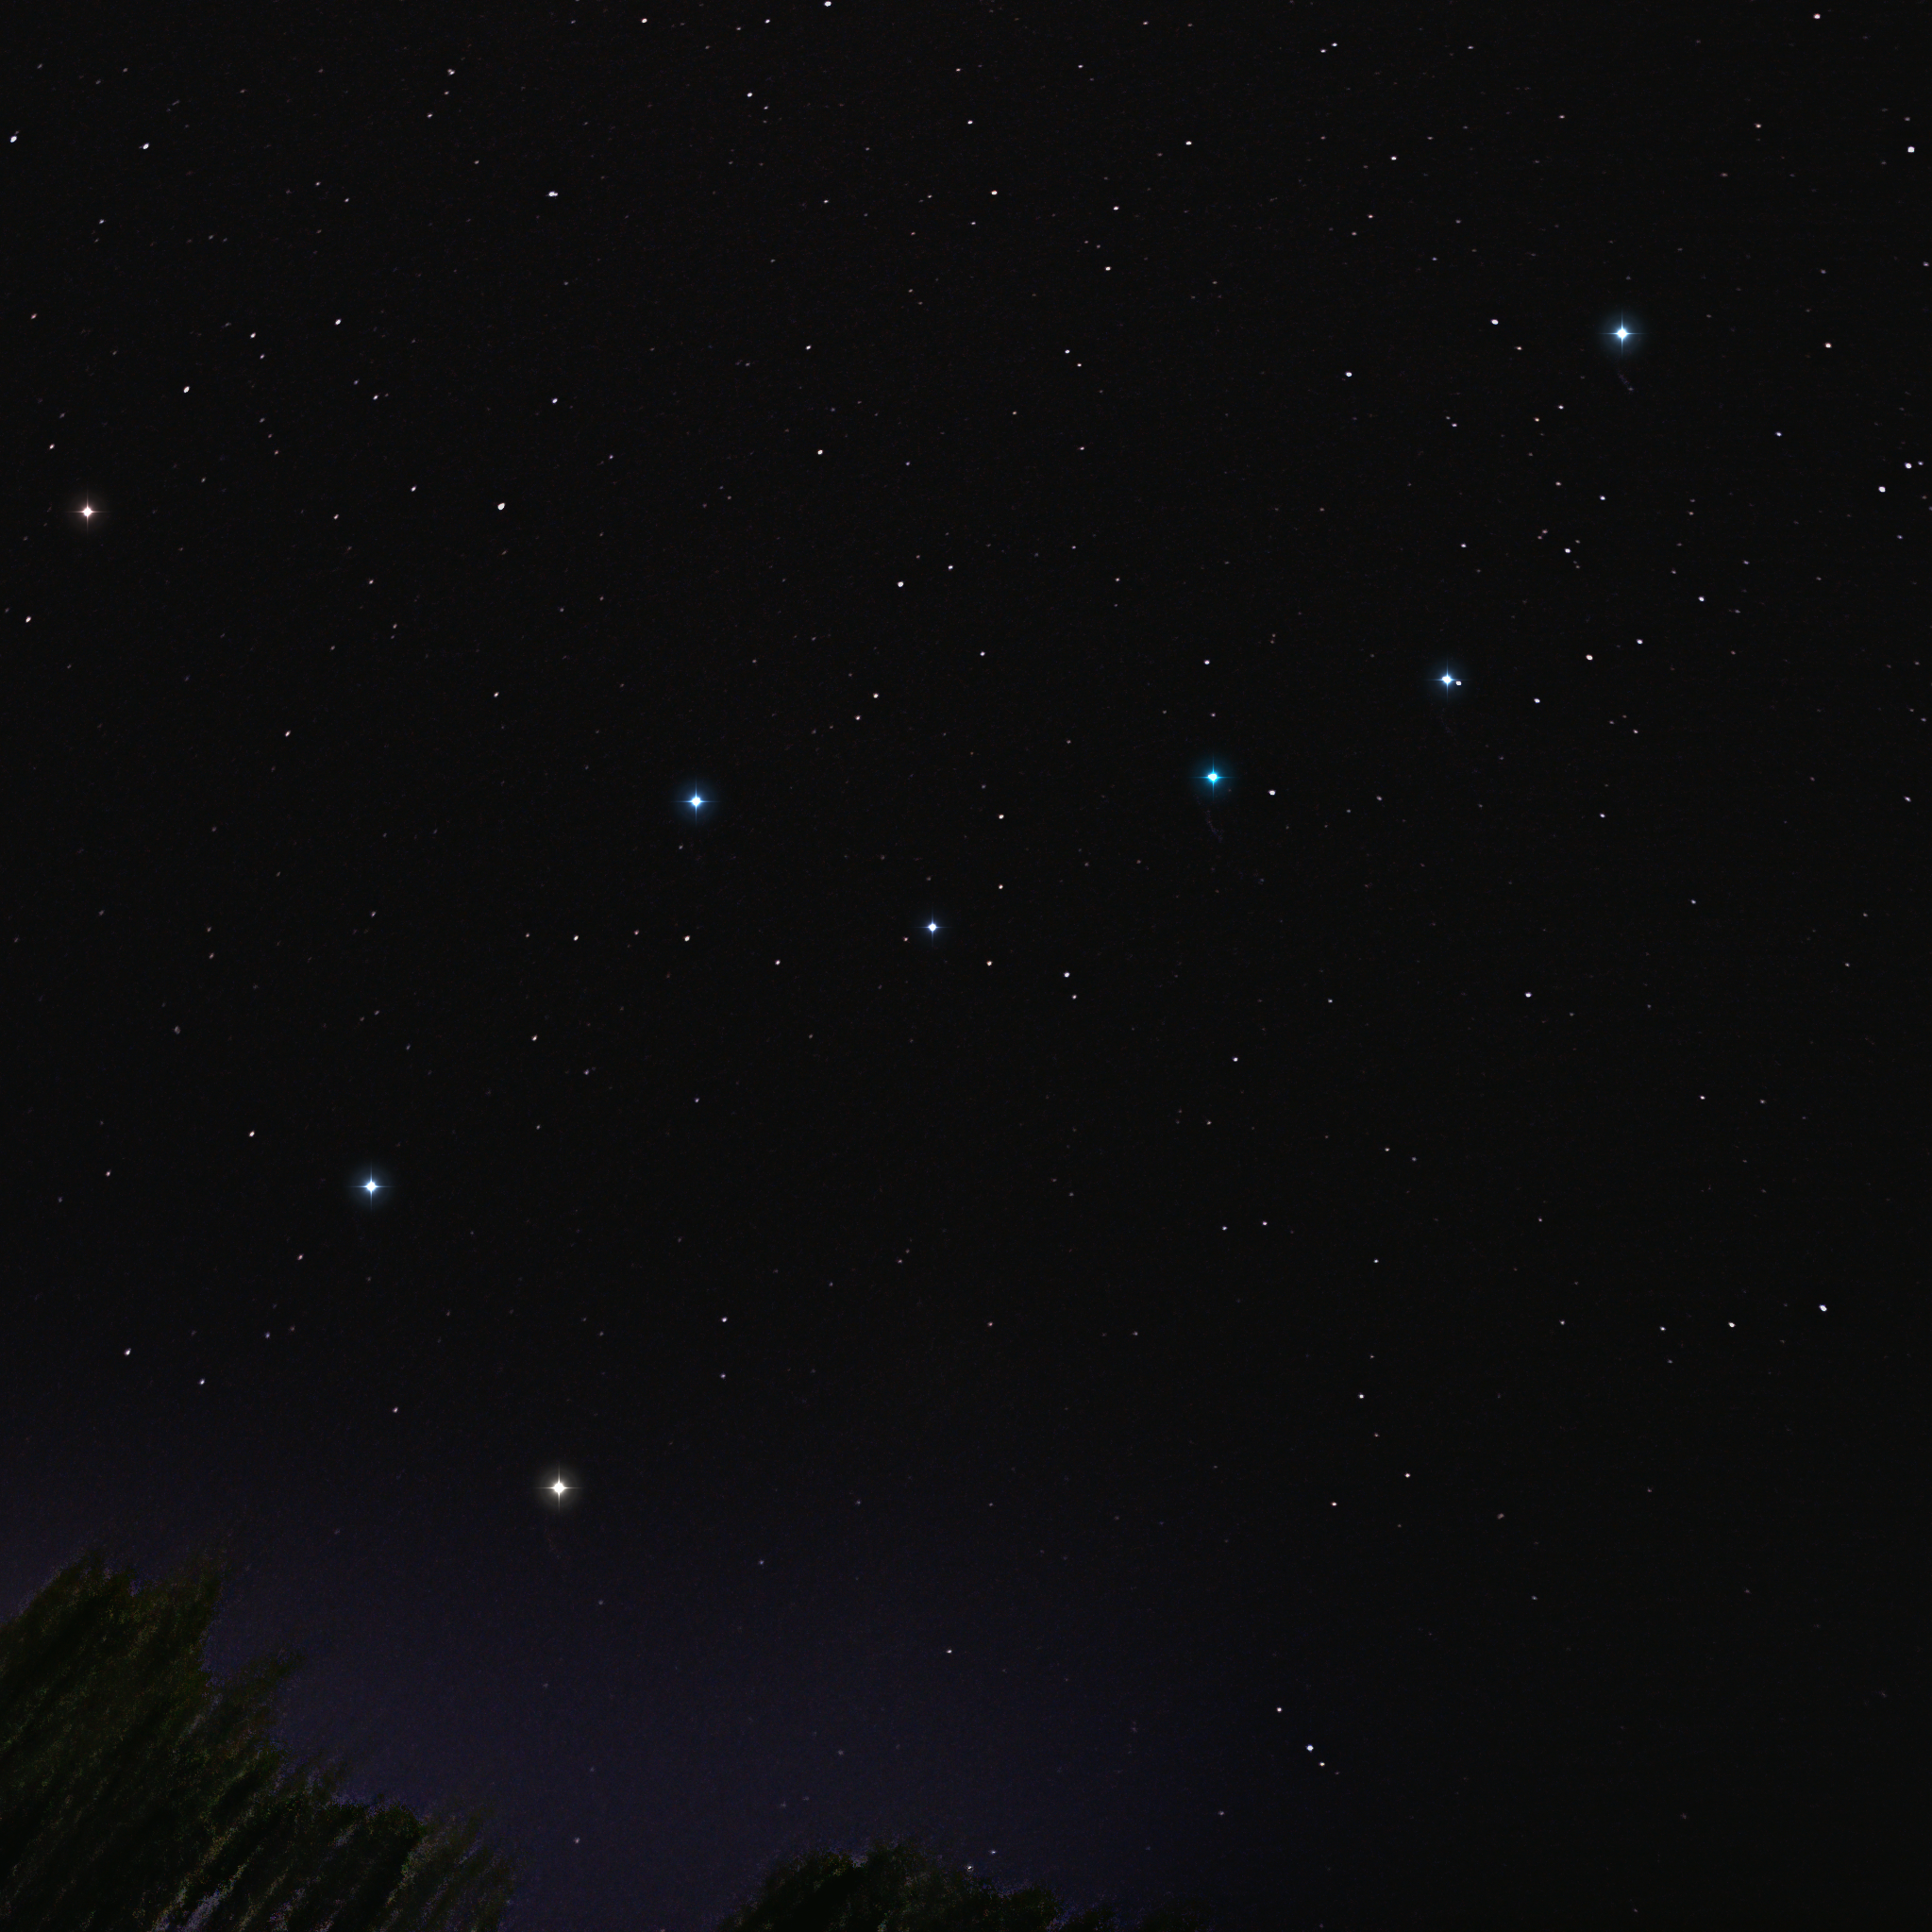

Big Dipper

Image title: Big Dipper
Author: Arya Anthony
Country: India

This photograph, taken in Udupi, India, in May 2021, shows the seven brightest stars in the constellation Ursa Major. This asterism was seen as a Wagon by the Babylonians, which probably led to the alternative interpretation of the Chariot in the didactic poem of the Greek poet Aratus. The normal Greek interpretation is the constellation of the Great She-Bear, which also includes many fainter stars in a much broader area of the sky.

In ancient Egypt, these seven stars form the figure of the Bull’s Foreleg or the Bull’s Thigh. It is considered a part of the leg of the god Seth, who was considered the evil one of two brothers; the god Osiris (who is sometimes considered the first king of Egypt) was murdered by his brother Seth. Their loving sister put together the scattered pieces of the corpse and reanimated him. In order to prevent Seth from further evil deeds, this leg was attached to a dowel in the sky.

These seven bright stars were considered The Northern Dipper, containing the asterism of the Judges by the nobility in Ancient China. In French and in Dutch, it is called a Saucepan, in German a Chariot and in British English a Plough. The commonly known term “Big Dipper” is American English. They are considered the male figure who is the father of all stars and humans in the North American Navajo saga, where he is said to be the husband of a mother goddess seen in Cassiopeia. Similarly, it is designated the Man’s Cart in Norse mythology with the Woman’s Cart in Ursa Minor. In some other northern cultures, the group is interpreted as an Elk, for instance for the Inuits and Siberians, while the Sami see the Bow and Arrow of Favdna here. In contrast, not all cultures in the southern hemisphere named it because it is always either close to the horizon or invisible. For instance, the Brazilian Tucano people called it the Large Anus of the Snake and in Samoa it forms part of the Heirloom Warclub.

The Hawaiian people also used the asterism for navigation and called it The Seven, while the Macedonian tradition interpreted it as Seven Thieves. In Italian star lore, it is either called The Seven Oxen (Rome) or The Seven Brothers (Sardinia). Similarly, the Mongolian traditions speak of Seven Buddahs while the Indians call it the Seven Sages.

Also see image in Zenodo: https://doi.org/10.5281/zenodo.7425524

Credit: Arya Anthony/IAU OAE